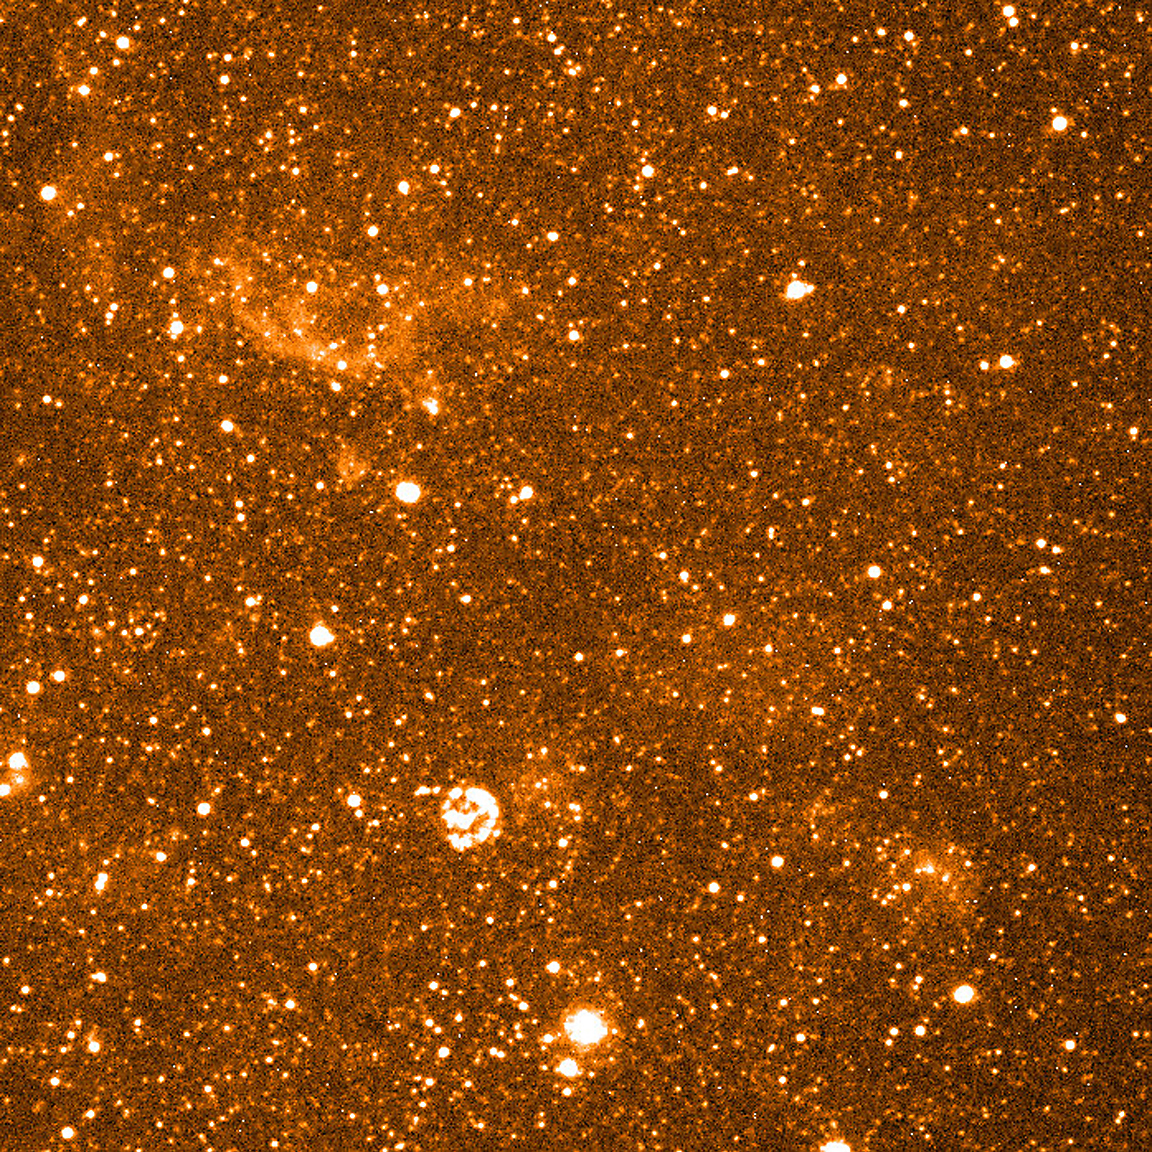

Stars and Nebulae in dwarf galaxy NGC 6822

This image is a reproduction of a narrow-band image of the central region of NGC 6822. This image was taken with a filter centred on the H-alpha spectral line of atomic hydrogen. It was obtained by the FORS1 Commissioning Team on October 2, 1998, in the FORS high-resolution imaging mode. The exposure time was 15 min and the atmospheric conditions were good. The size of the stellar images in the field is about 0.5 arcsec and this photo shows more details than earlier ones obtained with ground-based telescopes of this galaxy. In addition to numerous stars that emit a continuous spectrum, the image also shows diffuse emission from interstellar hydrogen gas in NGC 6822. Moreover, strong H-alpha emission is seen from several stellar-wind bubbles around hot young stars.

Credit: ESO